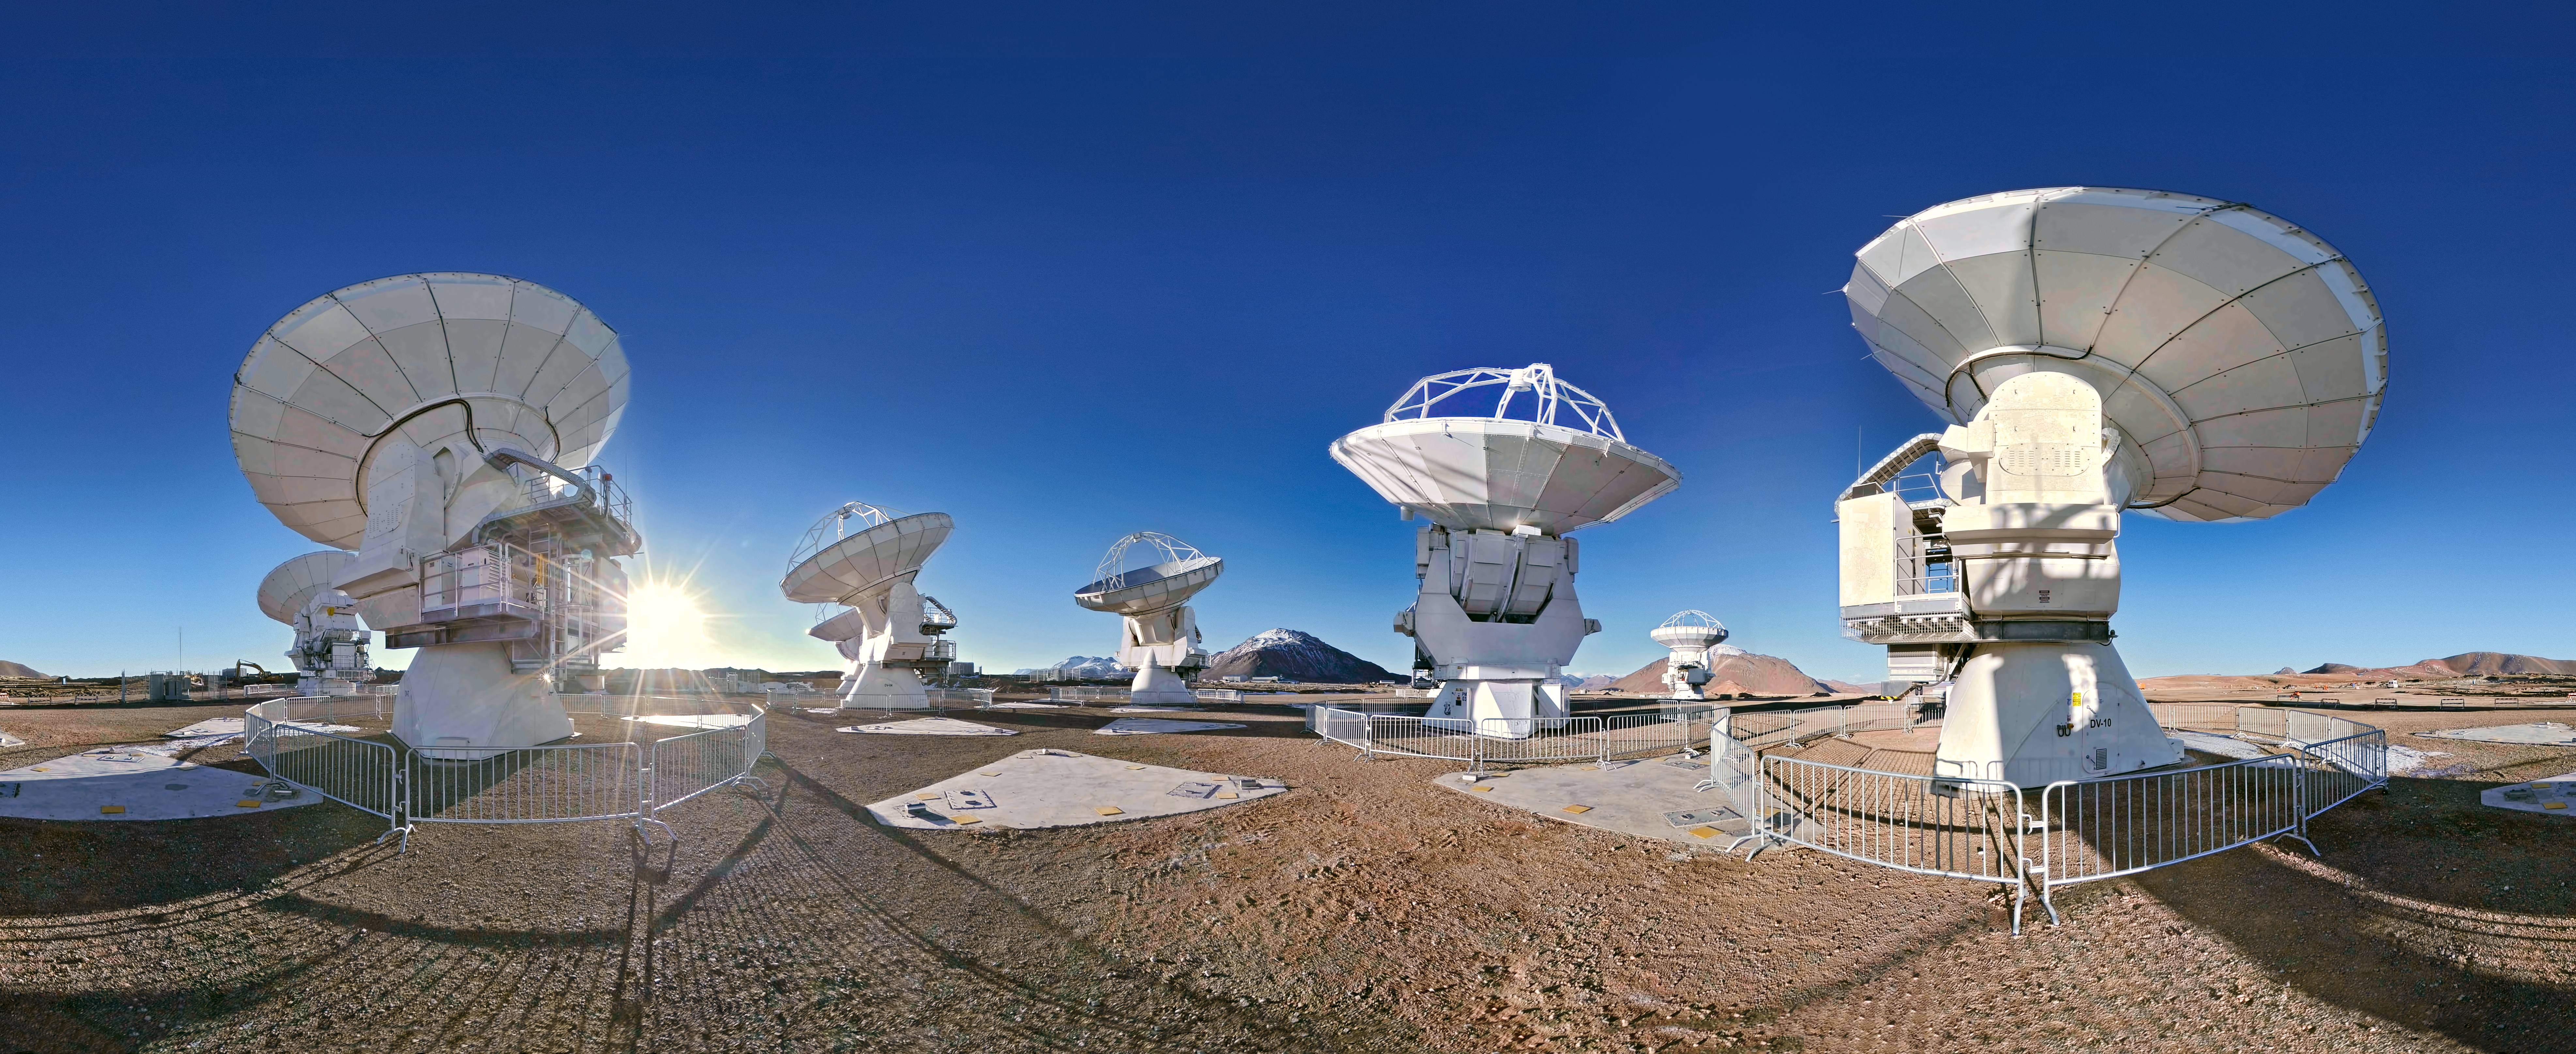

ALMA 360 degree panorama

An equirectangular panorama photograph showing the ALMA antennas, high on the Chajnantor plateau in the Chilean Andes.

Credit: ESO/S. Brunier